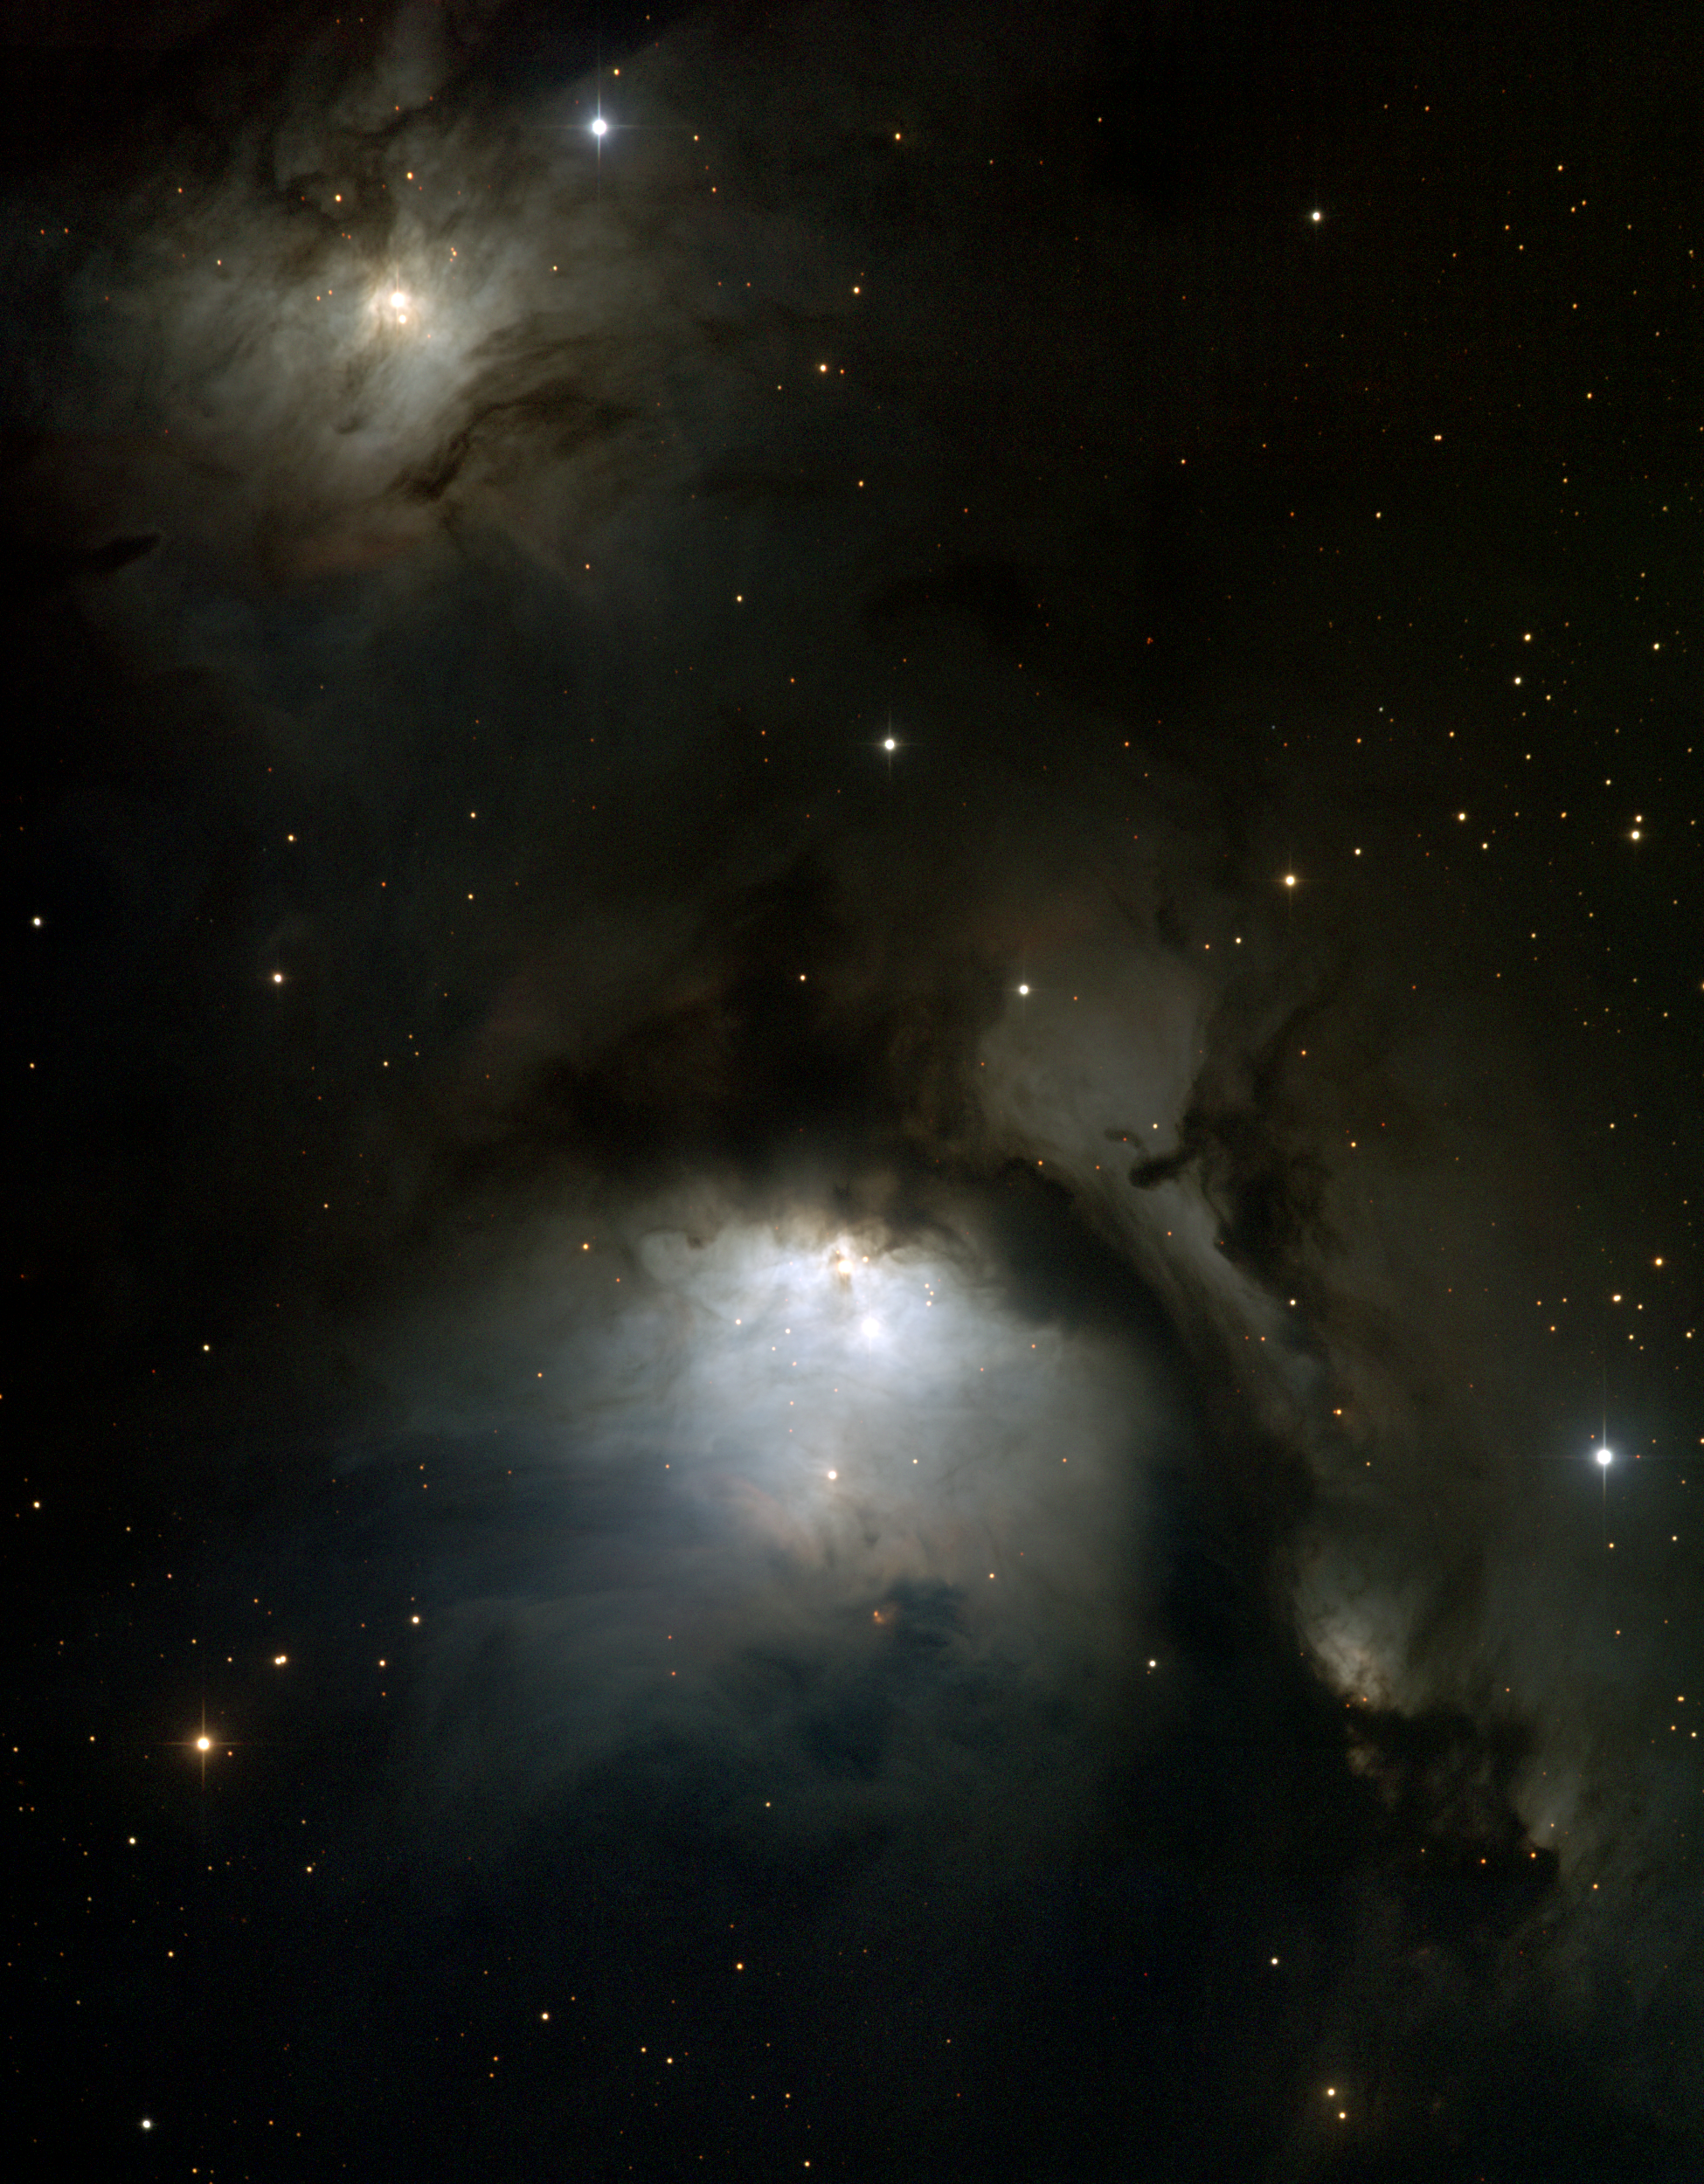

M78, NGC 2068

M78 is part of the Orion complex, a large region of star-forming gas and dust centred around M42 and M43. It is the brightest diffuse reflection nebula in the sky, and fairly easy to see with binoculars (and almost visible to the naked eye, claim some observers). M78 is some 1600 light-years away and around 4 light-years across. Other parts of this giant molecular cloud have their own labels: NGC2071 to the northeast (upper left), NGC2067 in close to the northwest (upper right) and NGC2064 (faint, southwest, lower right), as well as other pieces not in this picture. The present picture is a color composite mosaic of CCD images from the 0.9-meter telescope of the Kitt Peak National Observatory, near Tucson, Arizona, taken in November 1998. Image size 22.1x28.3 arc minutes.

Credit: NOIRLab/NSF/AURA